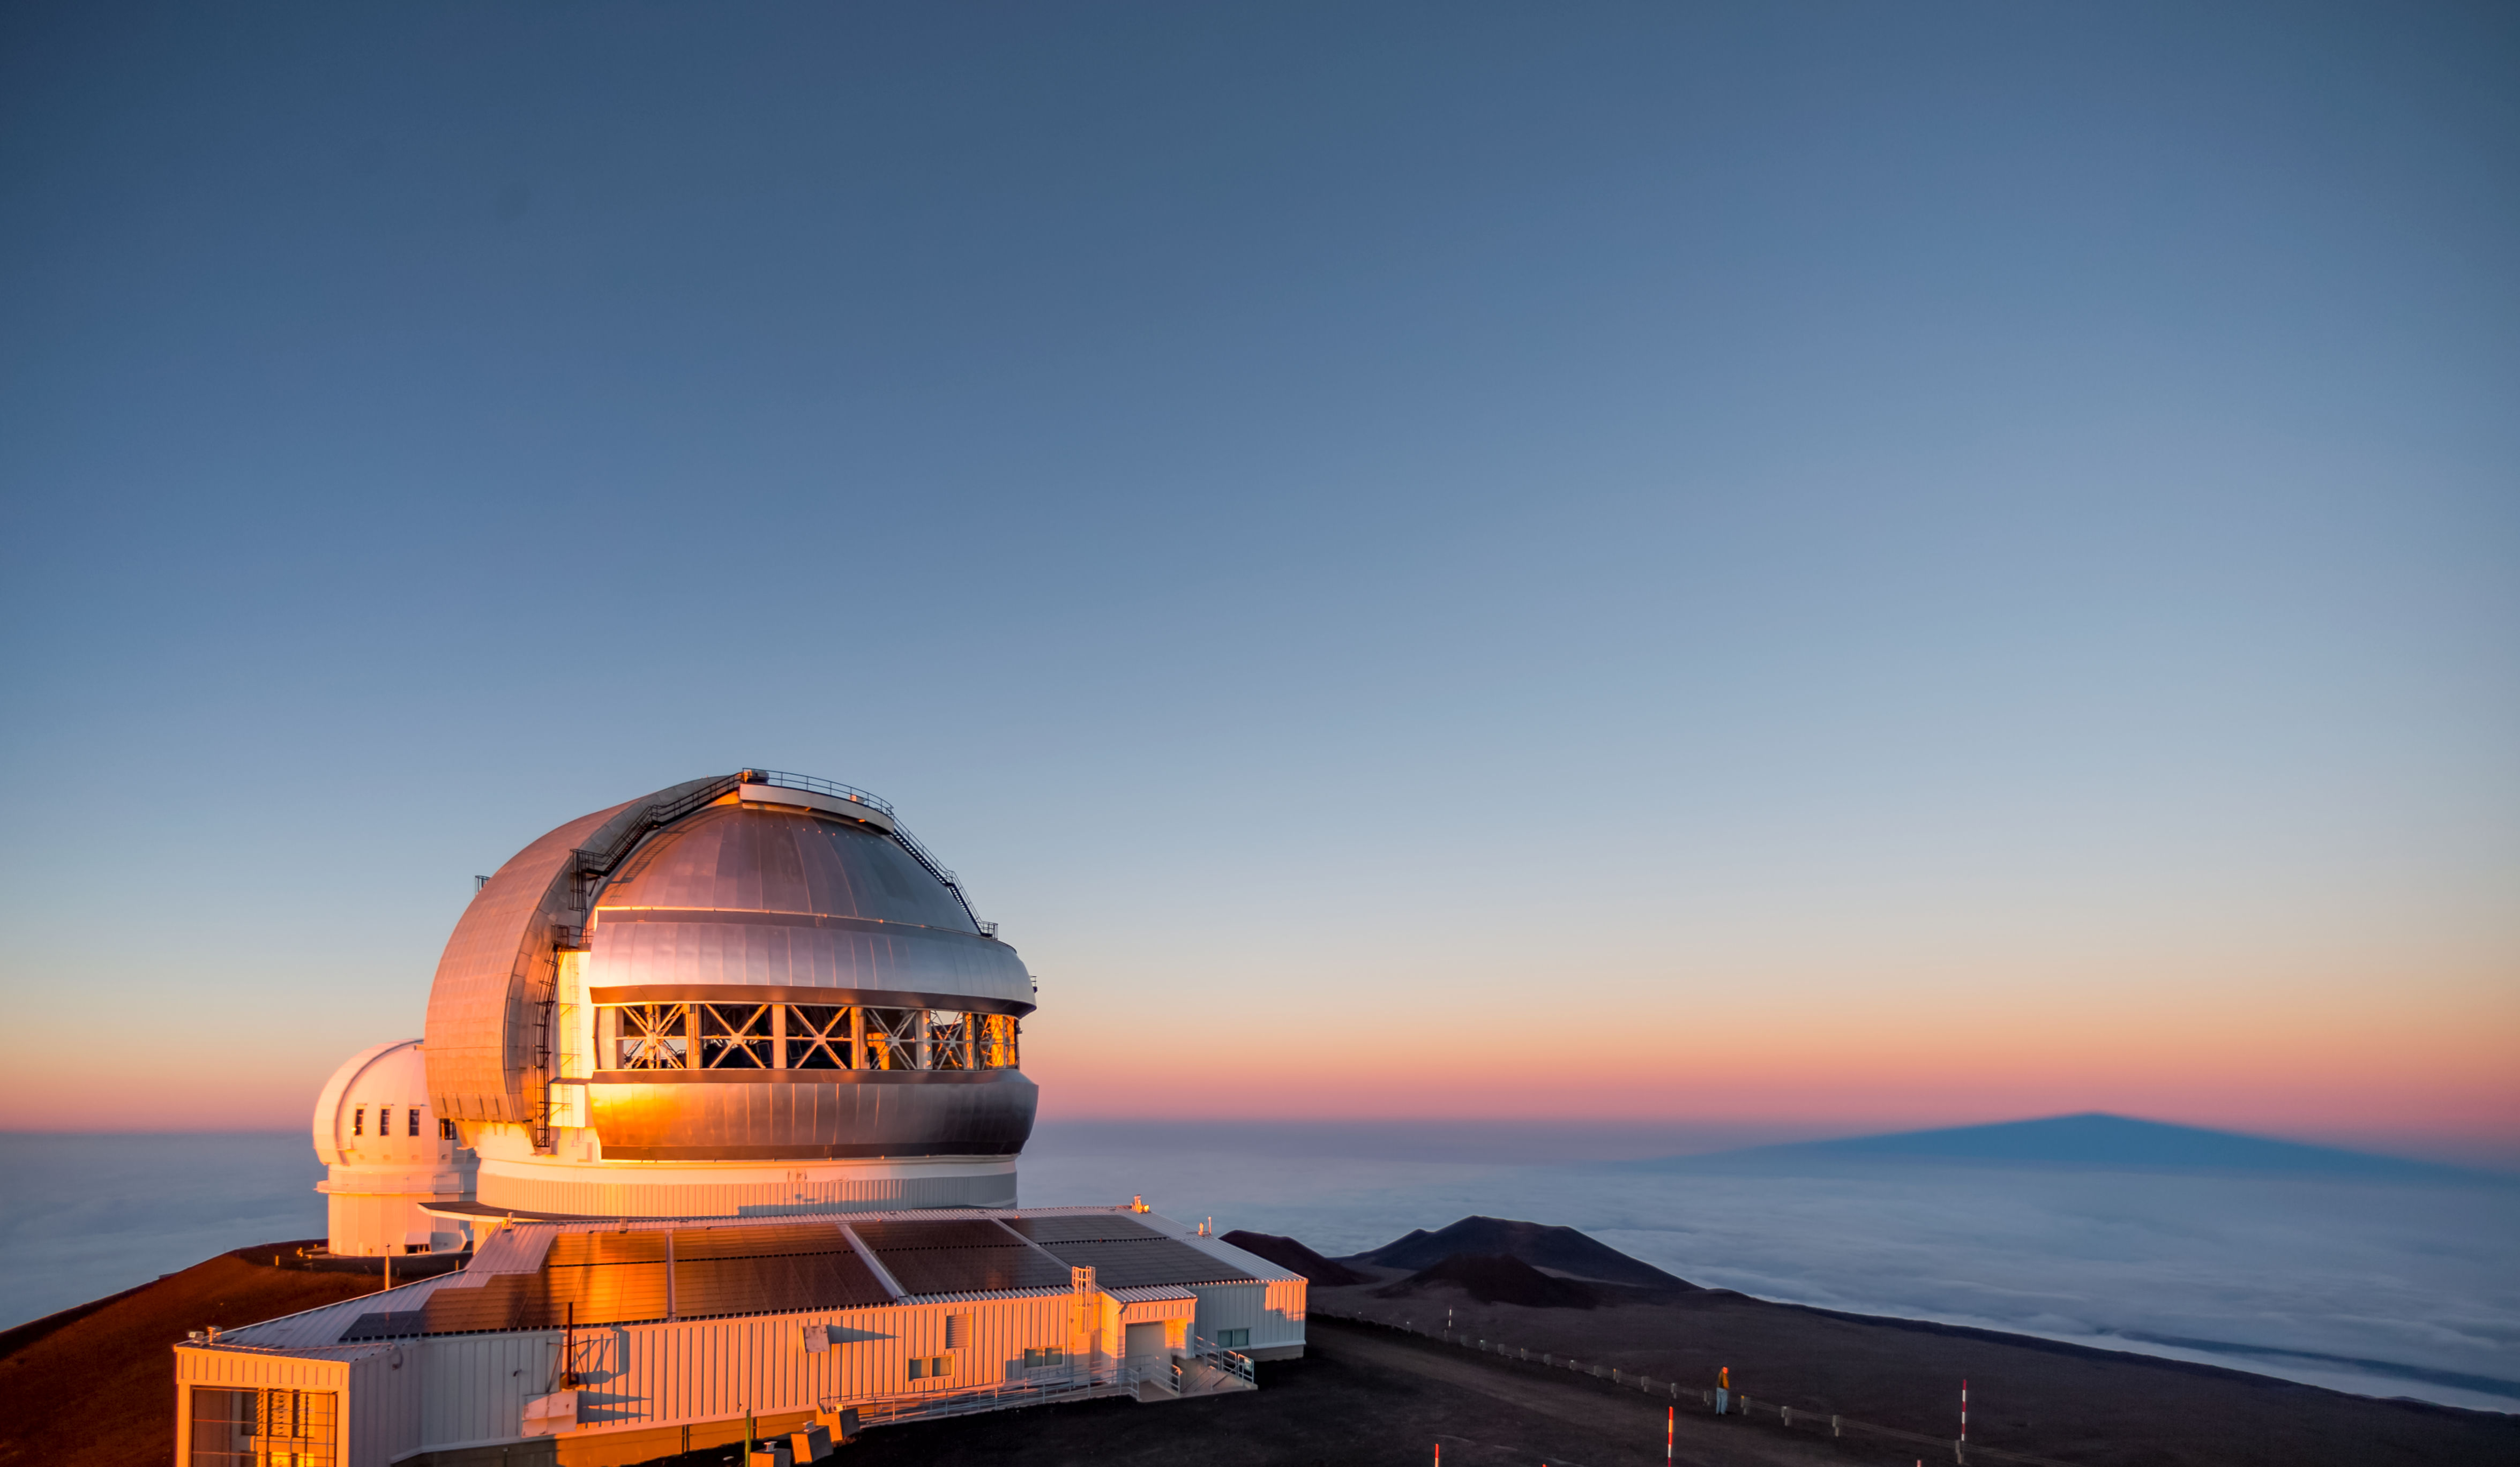

Gemini North sunset & Maunakea shadow rising

Gemini North at sunset featuring the new photovoltaic panels and the shadow of Maunakea rising, as the telescope starts to open up for evening observations.

Credit: International Gemini Observatory/NSF NOIRLab/AURA/J. Pollard